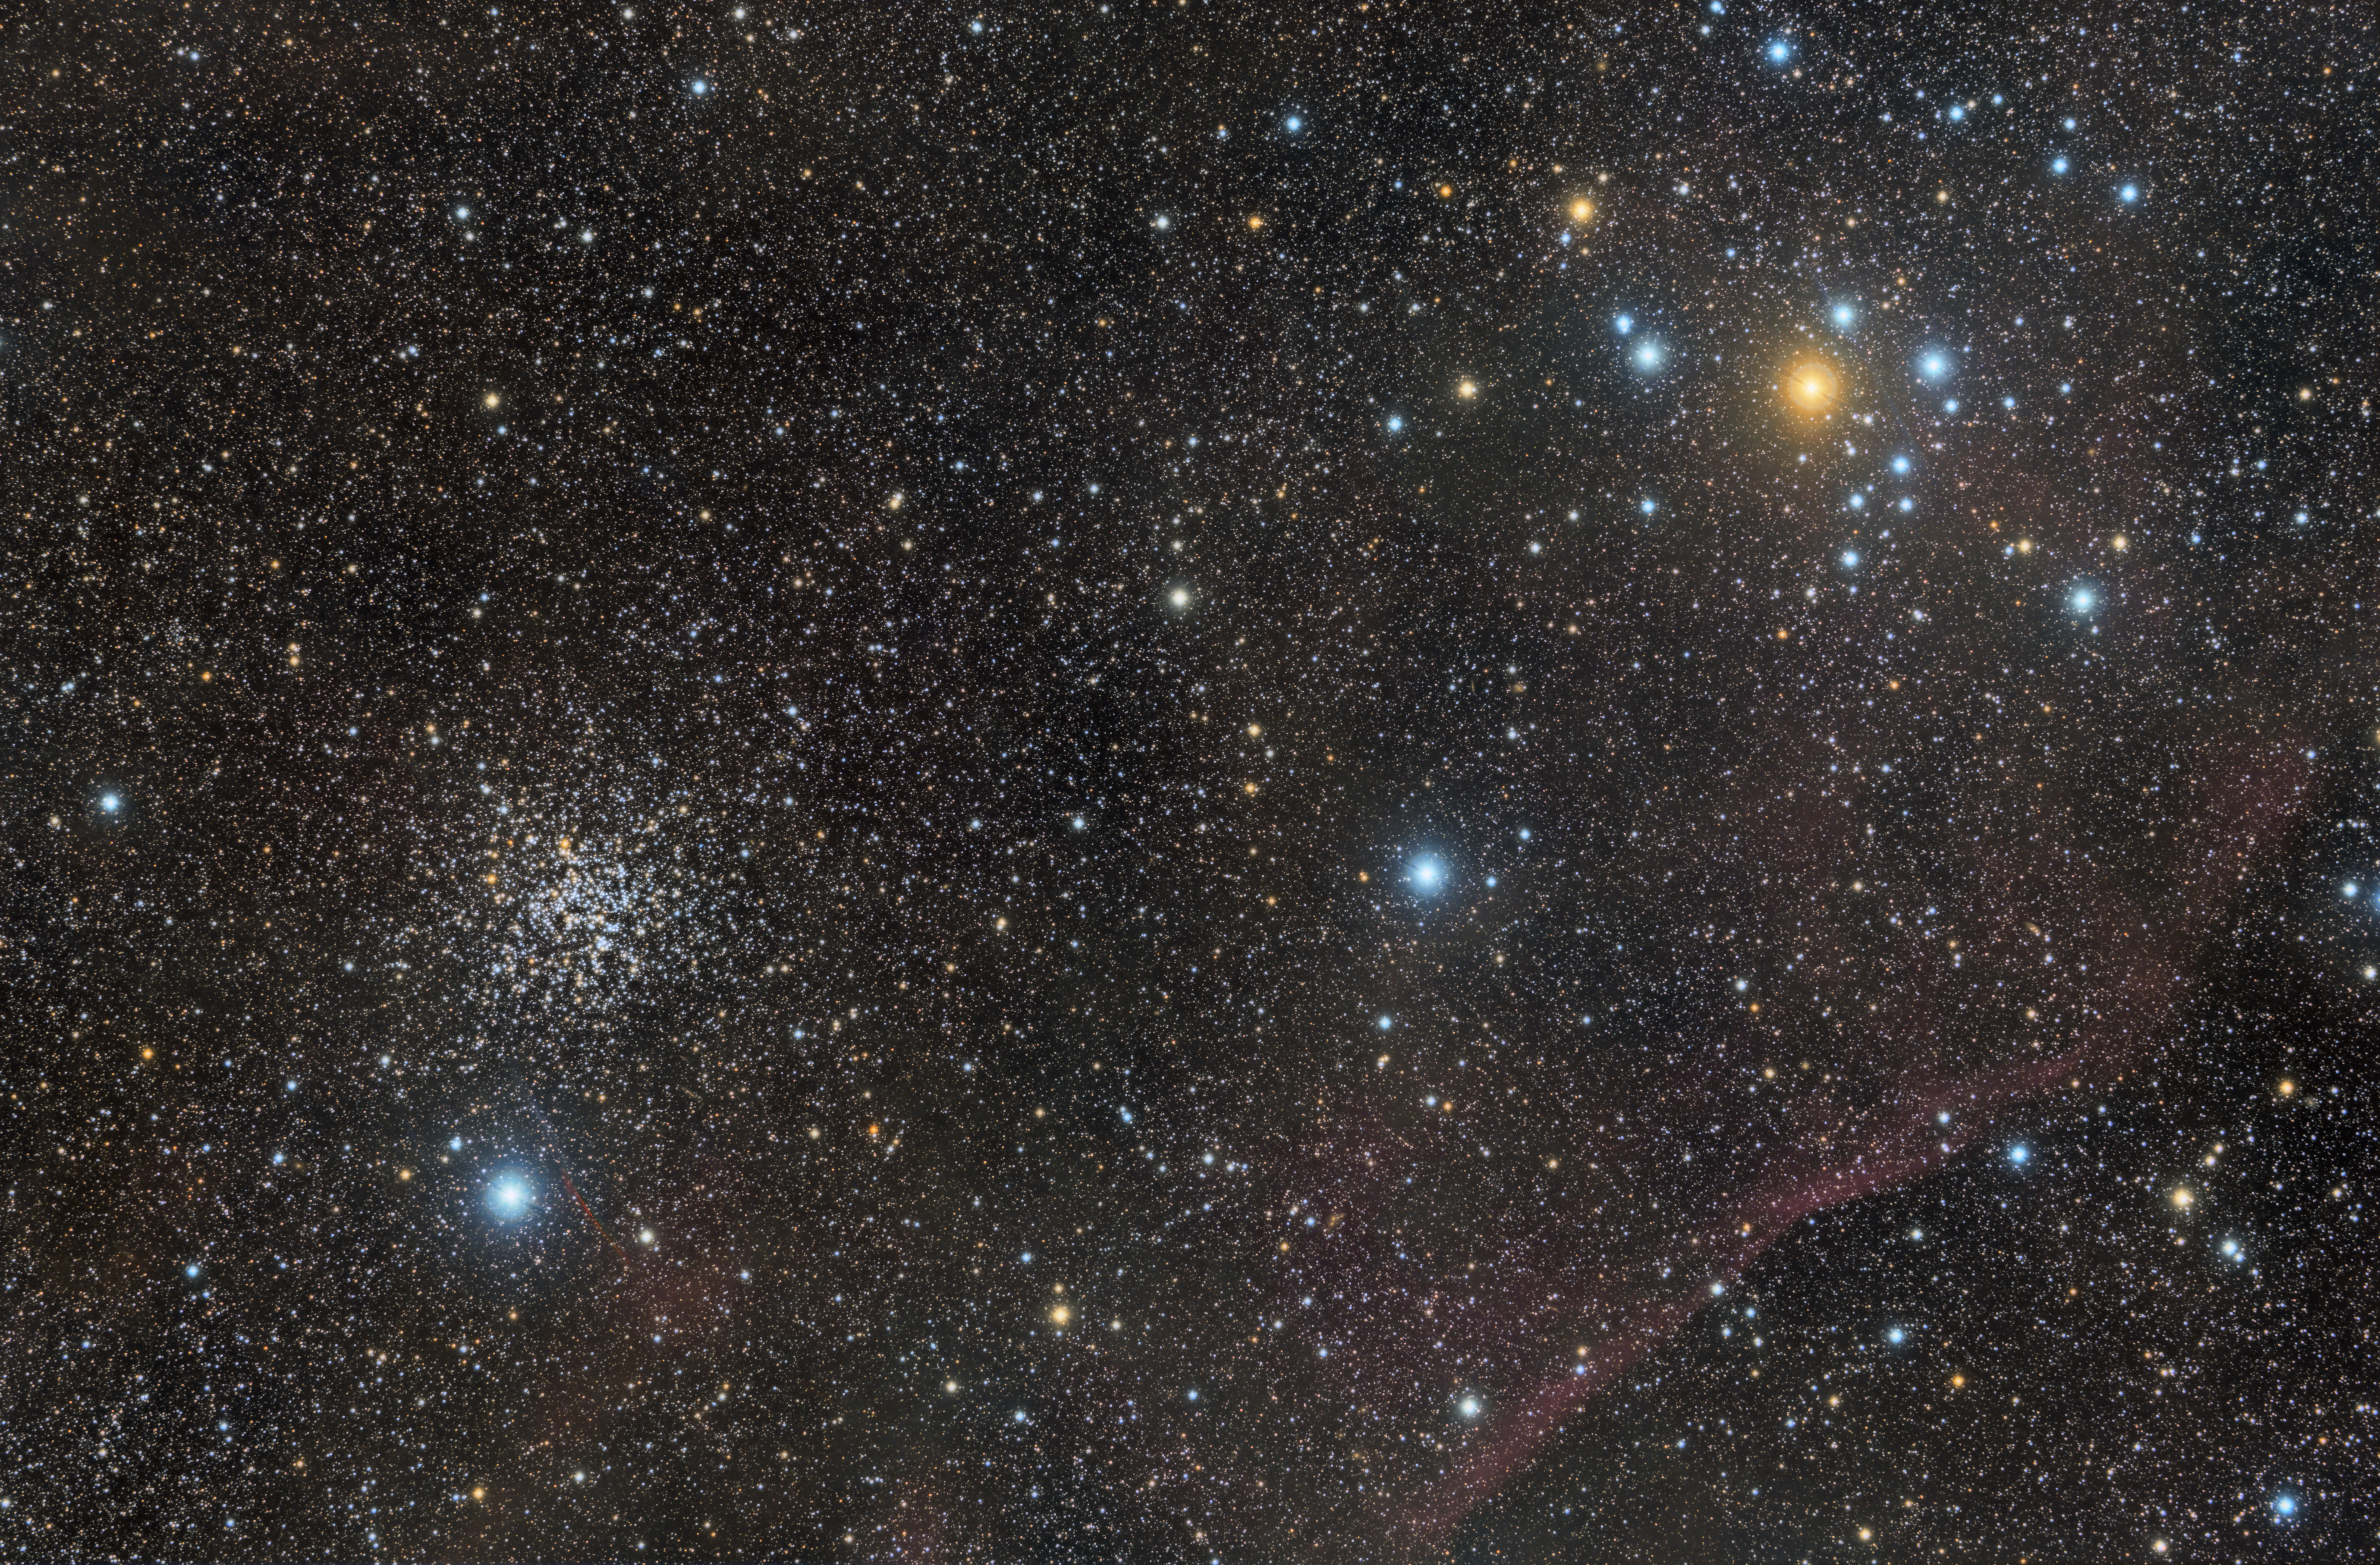

NGC 2477

NGC 2477 (also known as Caldwell 71) is an open cluster in the constellation Puppis. It contains about 300 stars, and was discovered by Abbe Lacaille in 1751. The cluster's age has been estimated at about 700 million years.

NGC 2477 is a stunning cluster, almost as extensive in the sky as the full moon. It has been called "one of the top open clusters in the sky", like a highly-resolved globular cluster without the dense centre characteristic of globular clusters.

Credit: ESO/J.Pérez